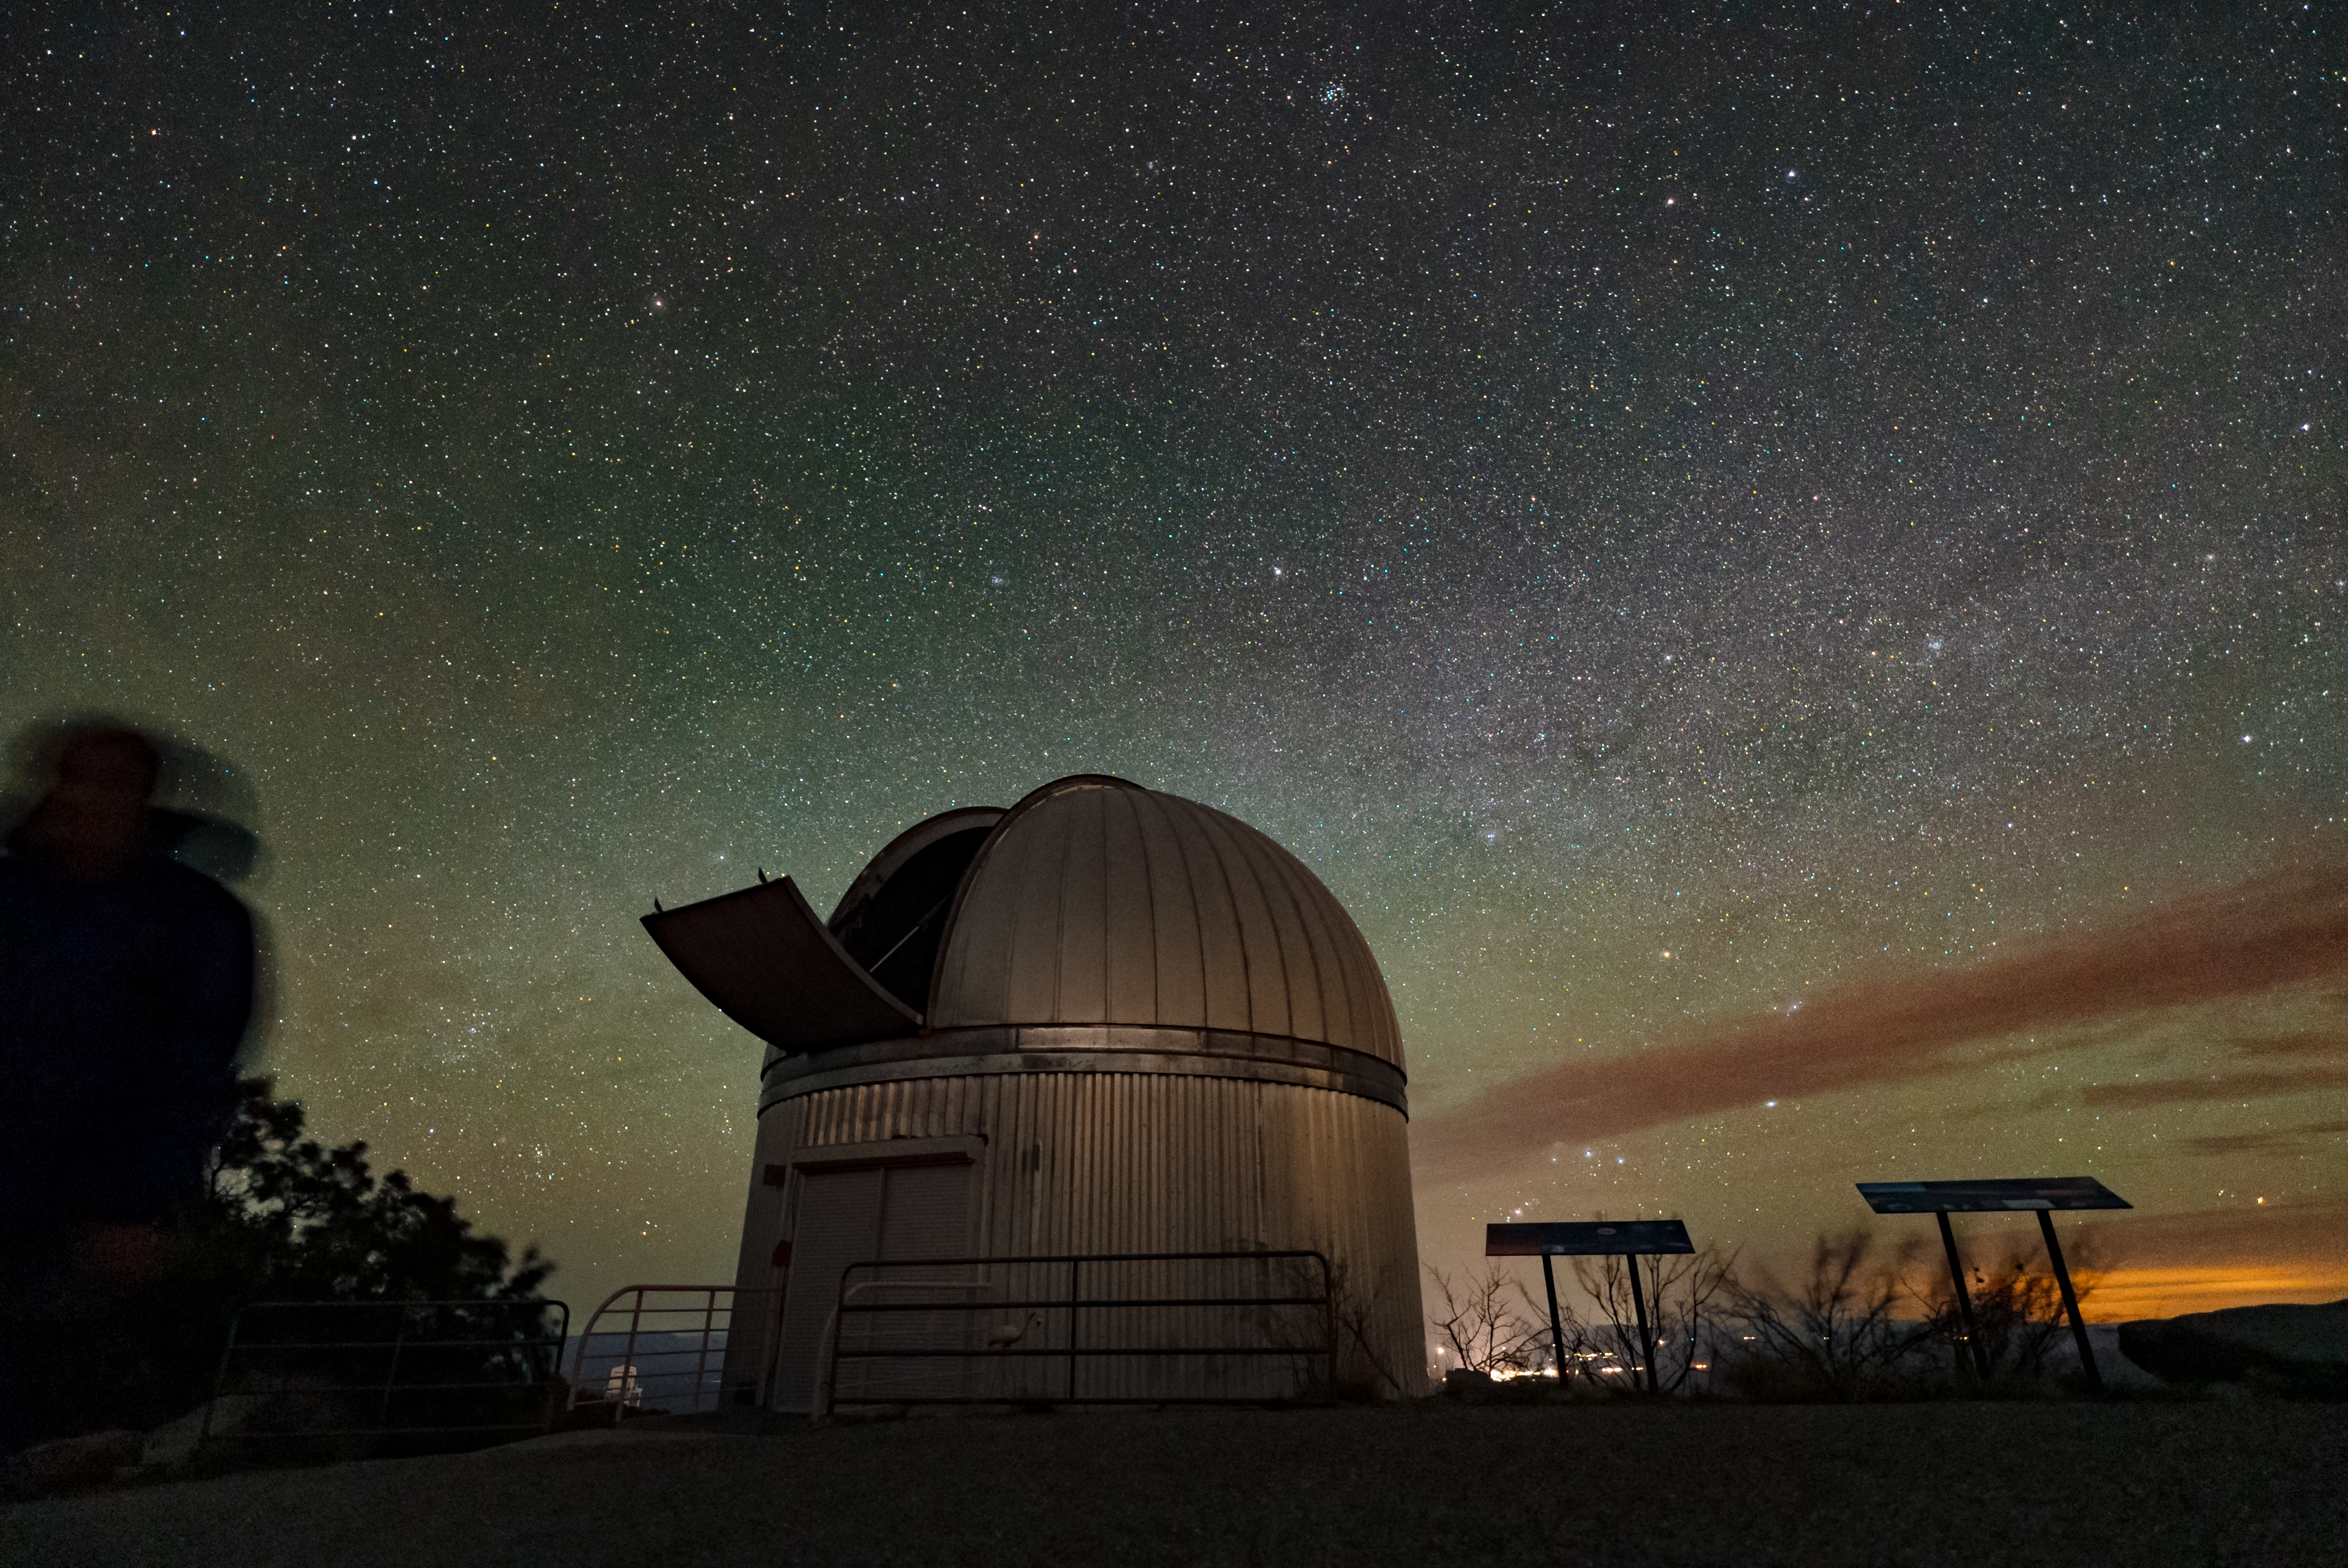

Kitt Peak National Observatory

The night sky above Kitt Peak National Observatory, the 0.9-meter SARA Kitt Peak Telescope is featured in this image.

Credit: KPNO/NOIRLab/NSF/AURA/J.Dai